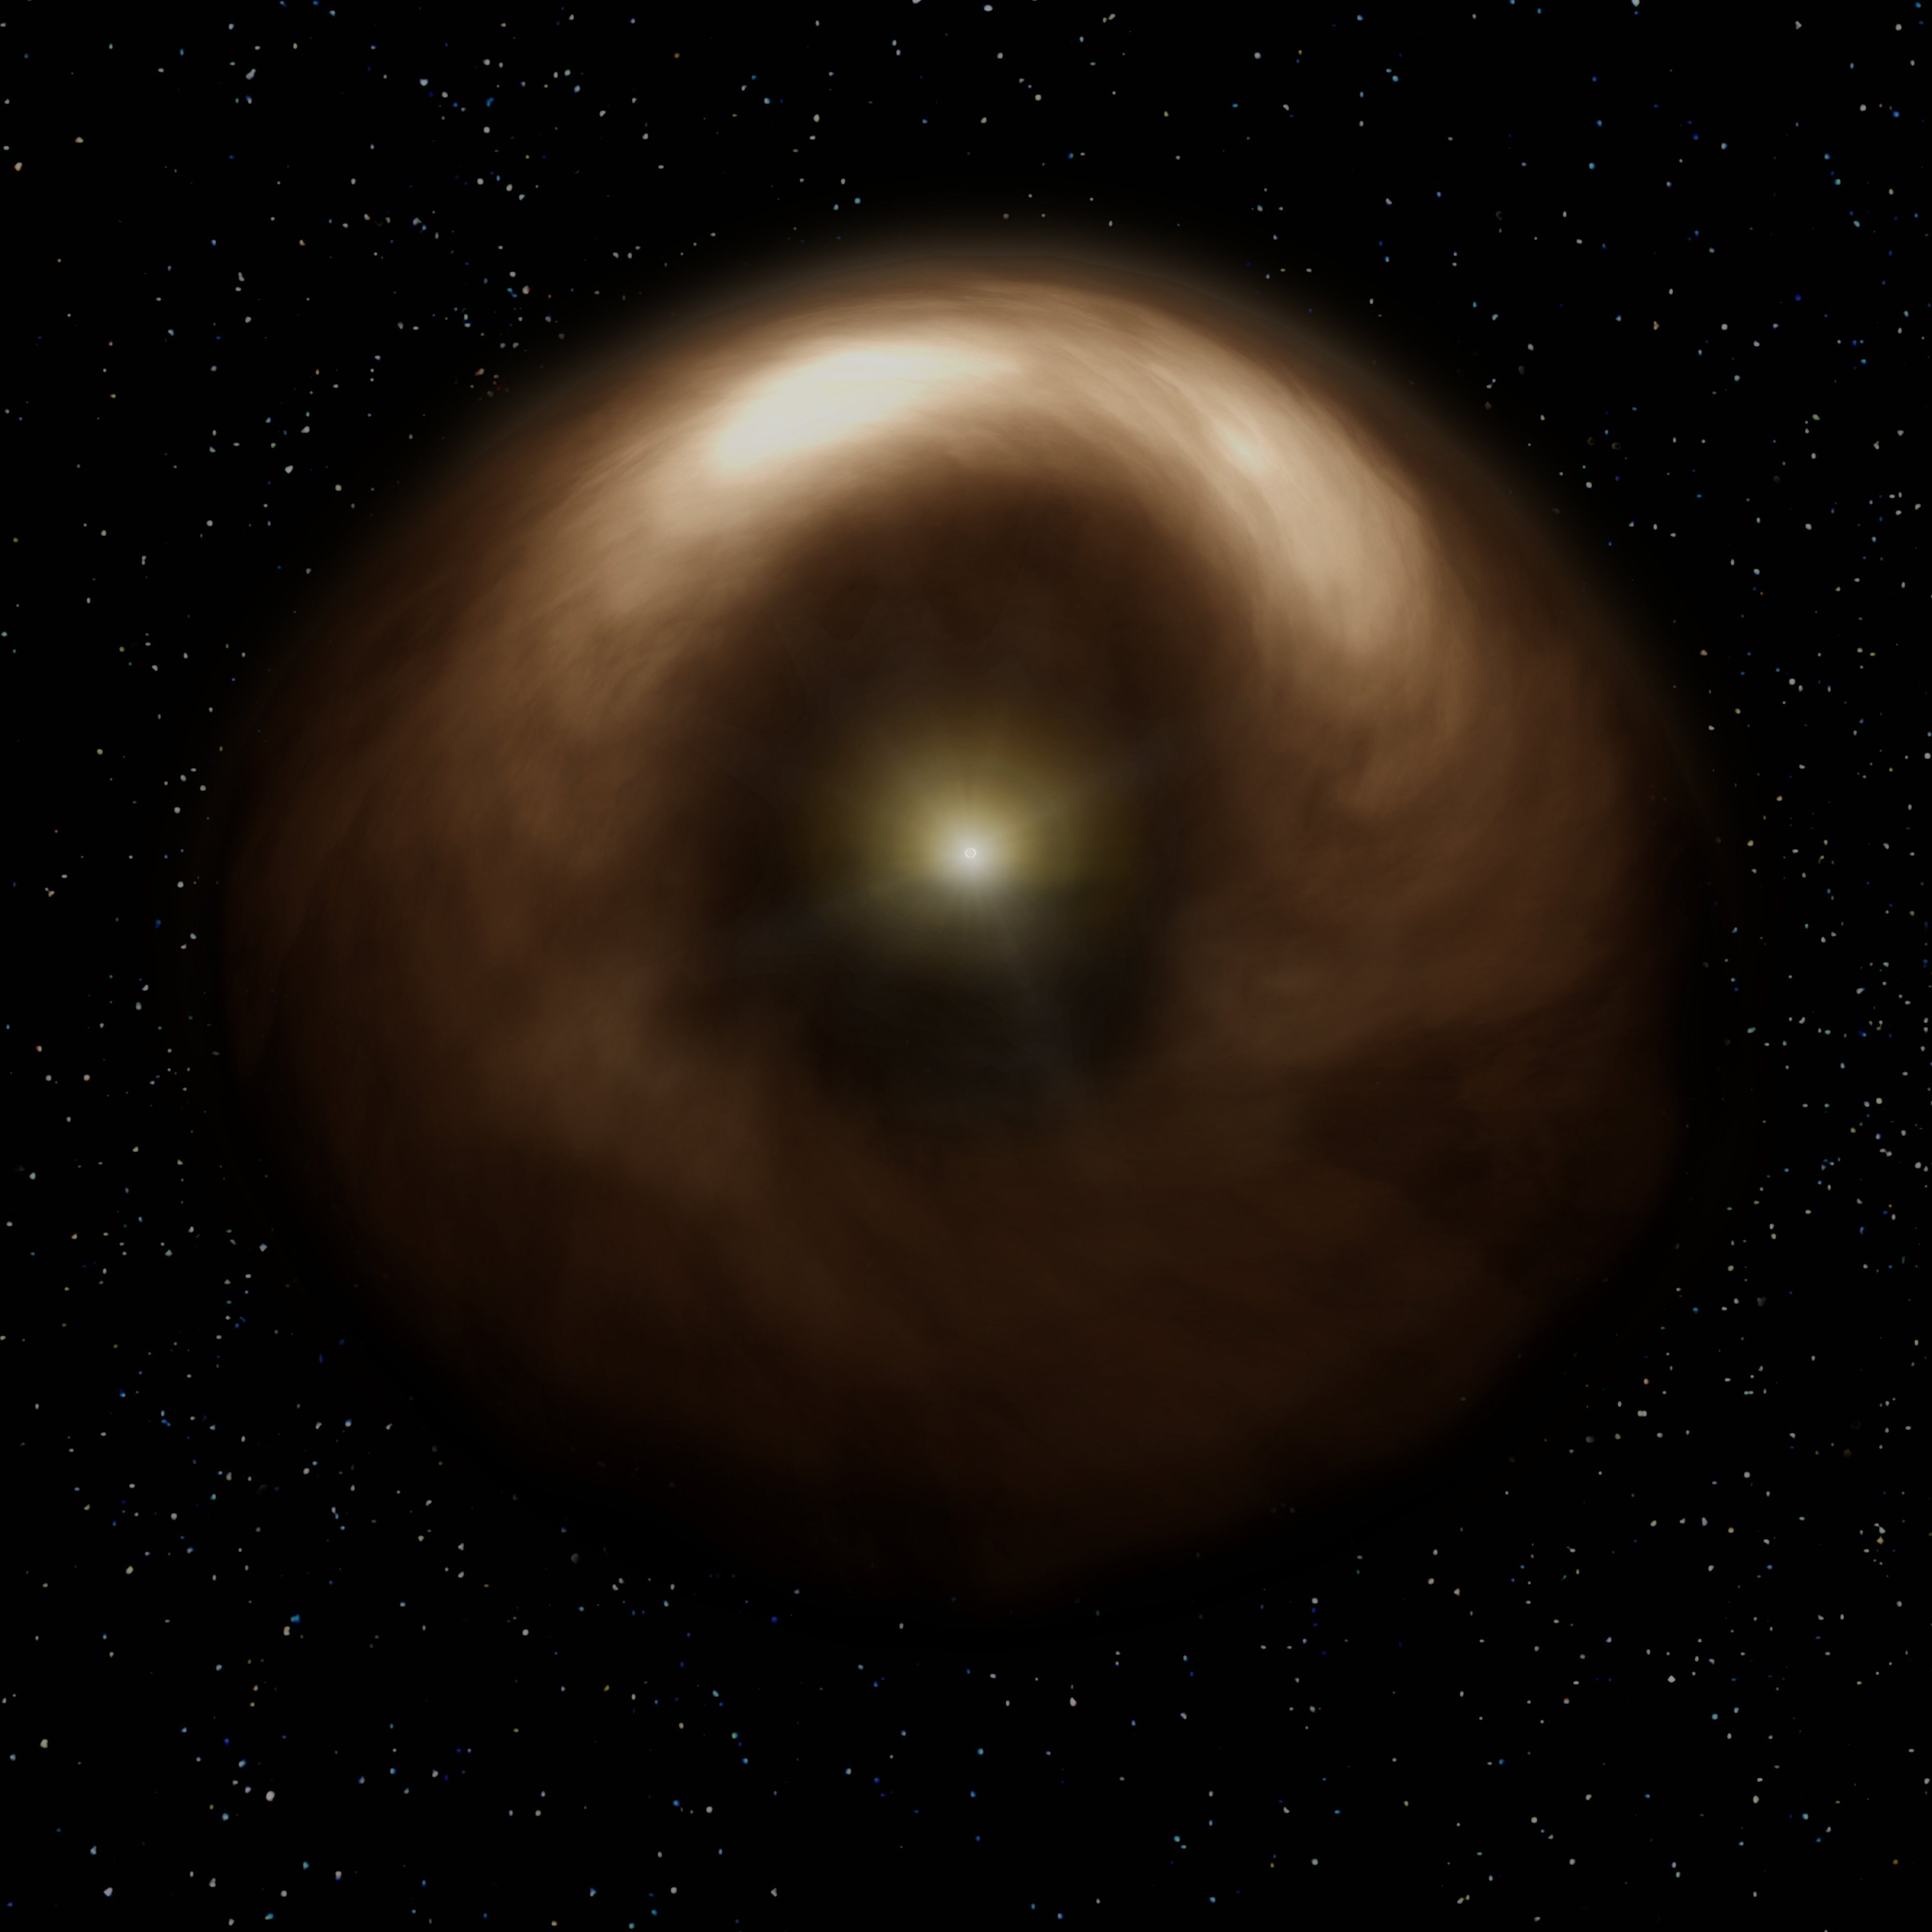

Dust around the star has an asymmetric distribution

Artist’s impression of a dust ring around the young star HD 142527. Dust around the star has an asymmetric distribution.

Credit: NAOJ